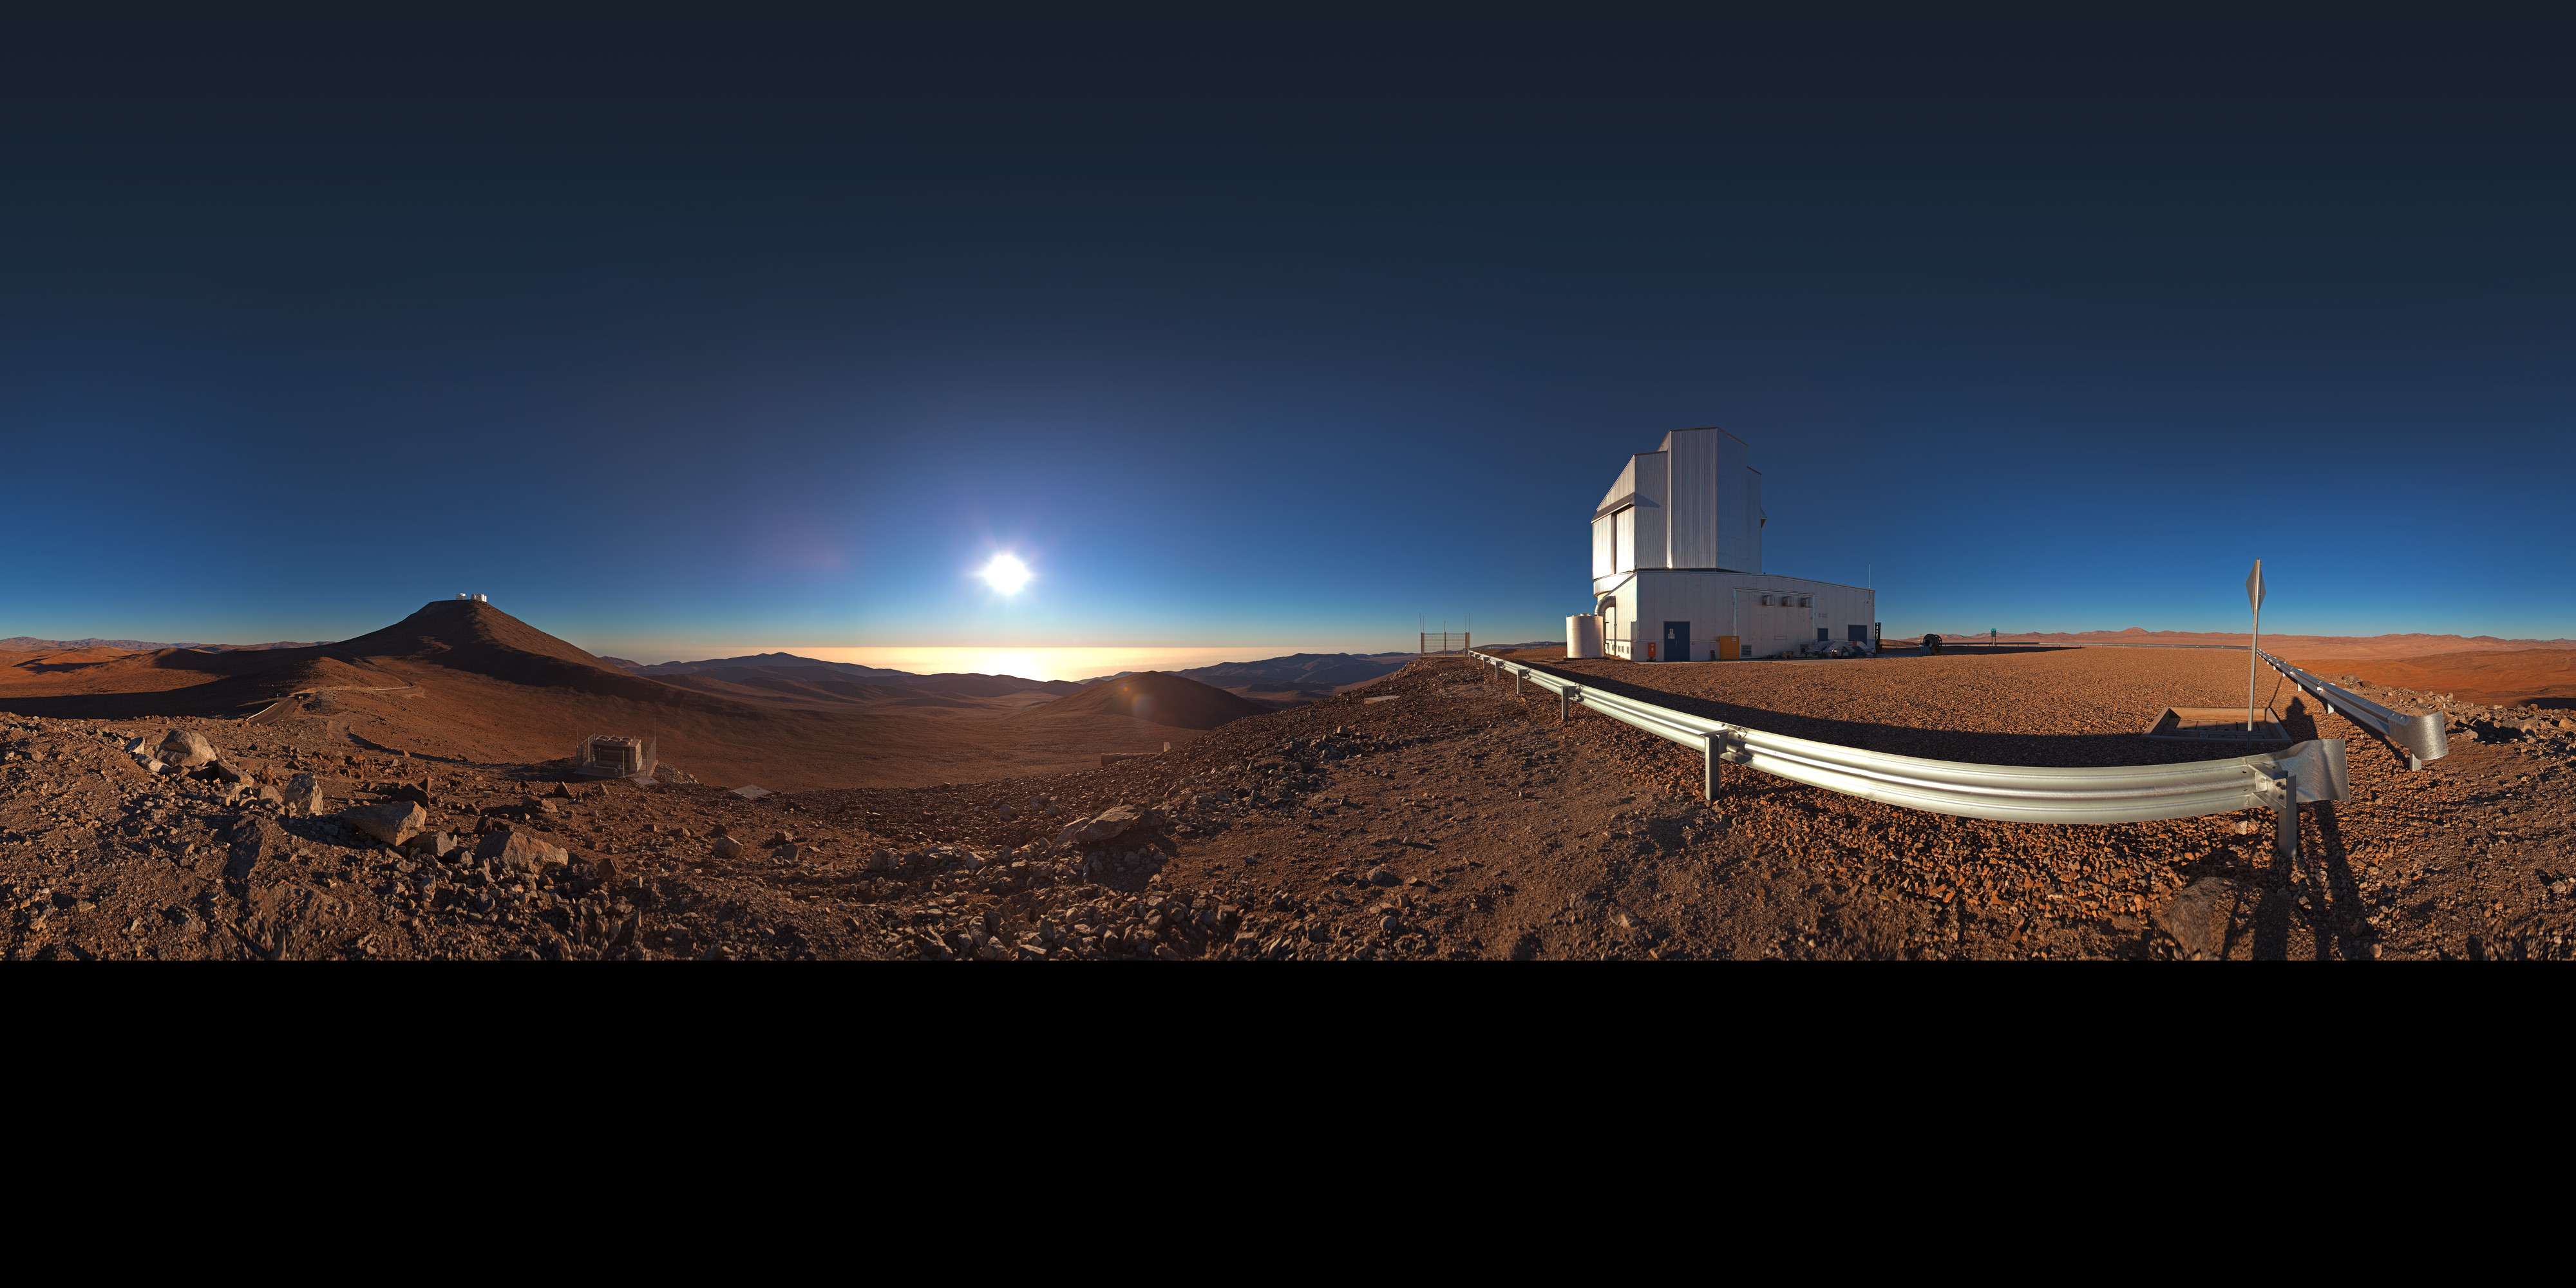

Panorama of VISTA and view

360 degree panorama of the view from Paranal Observatory. The telescope to the right is the Visible and Infrared Survey Telescope for Astronomy (VISTA). VISTA is a wide-field telescope designed for performing a series of very broad surveys of the sky in infrared light. Thanks to its fairly large primary mirror, with a diameter of 4 metres, these surveys will show quite faint objects. The goal of these surveys is to create large catalogues of celestial objects for statistical studies and to identify new targets for the VLT.

Credit: ESO